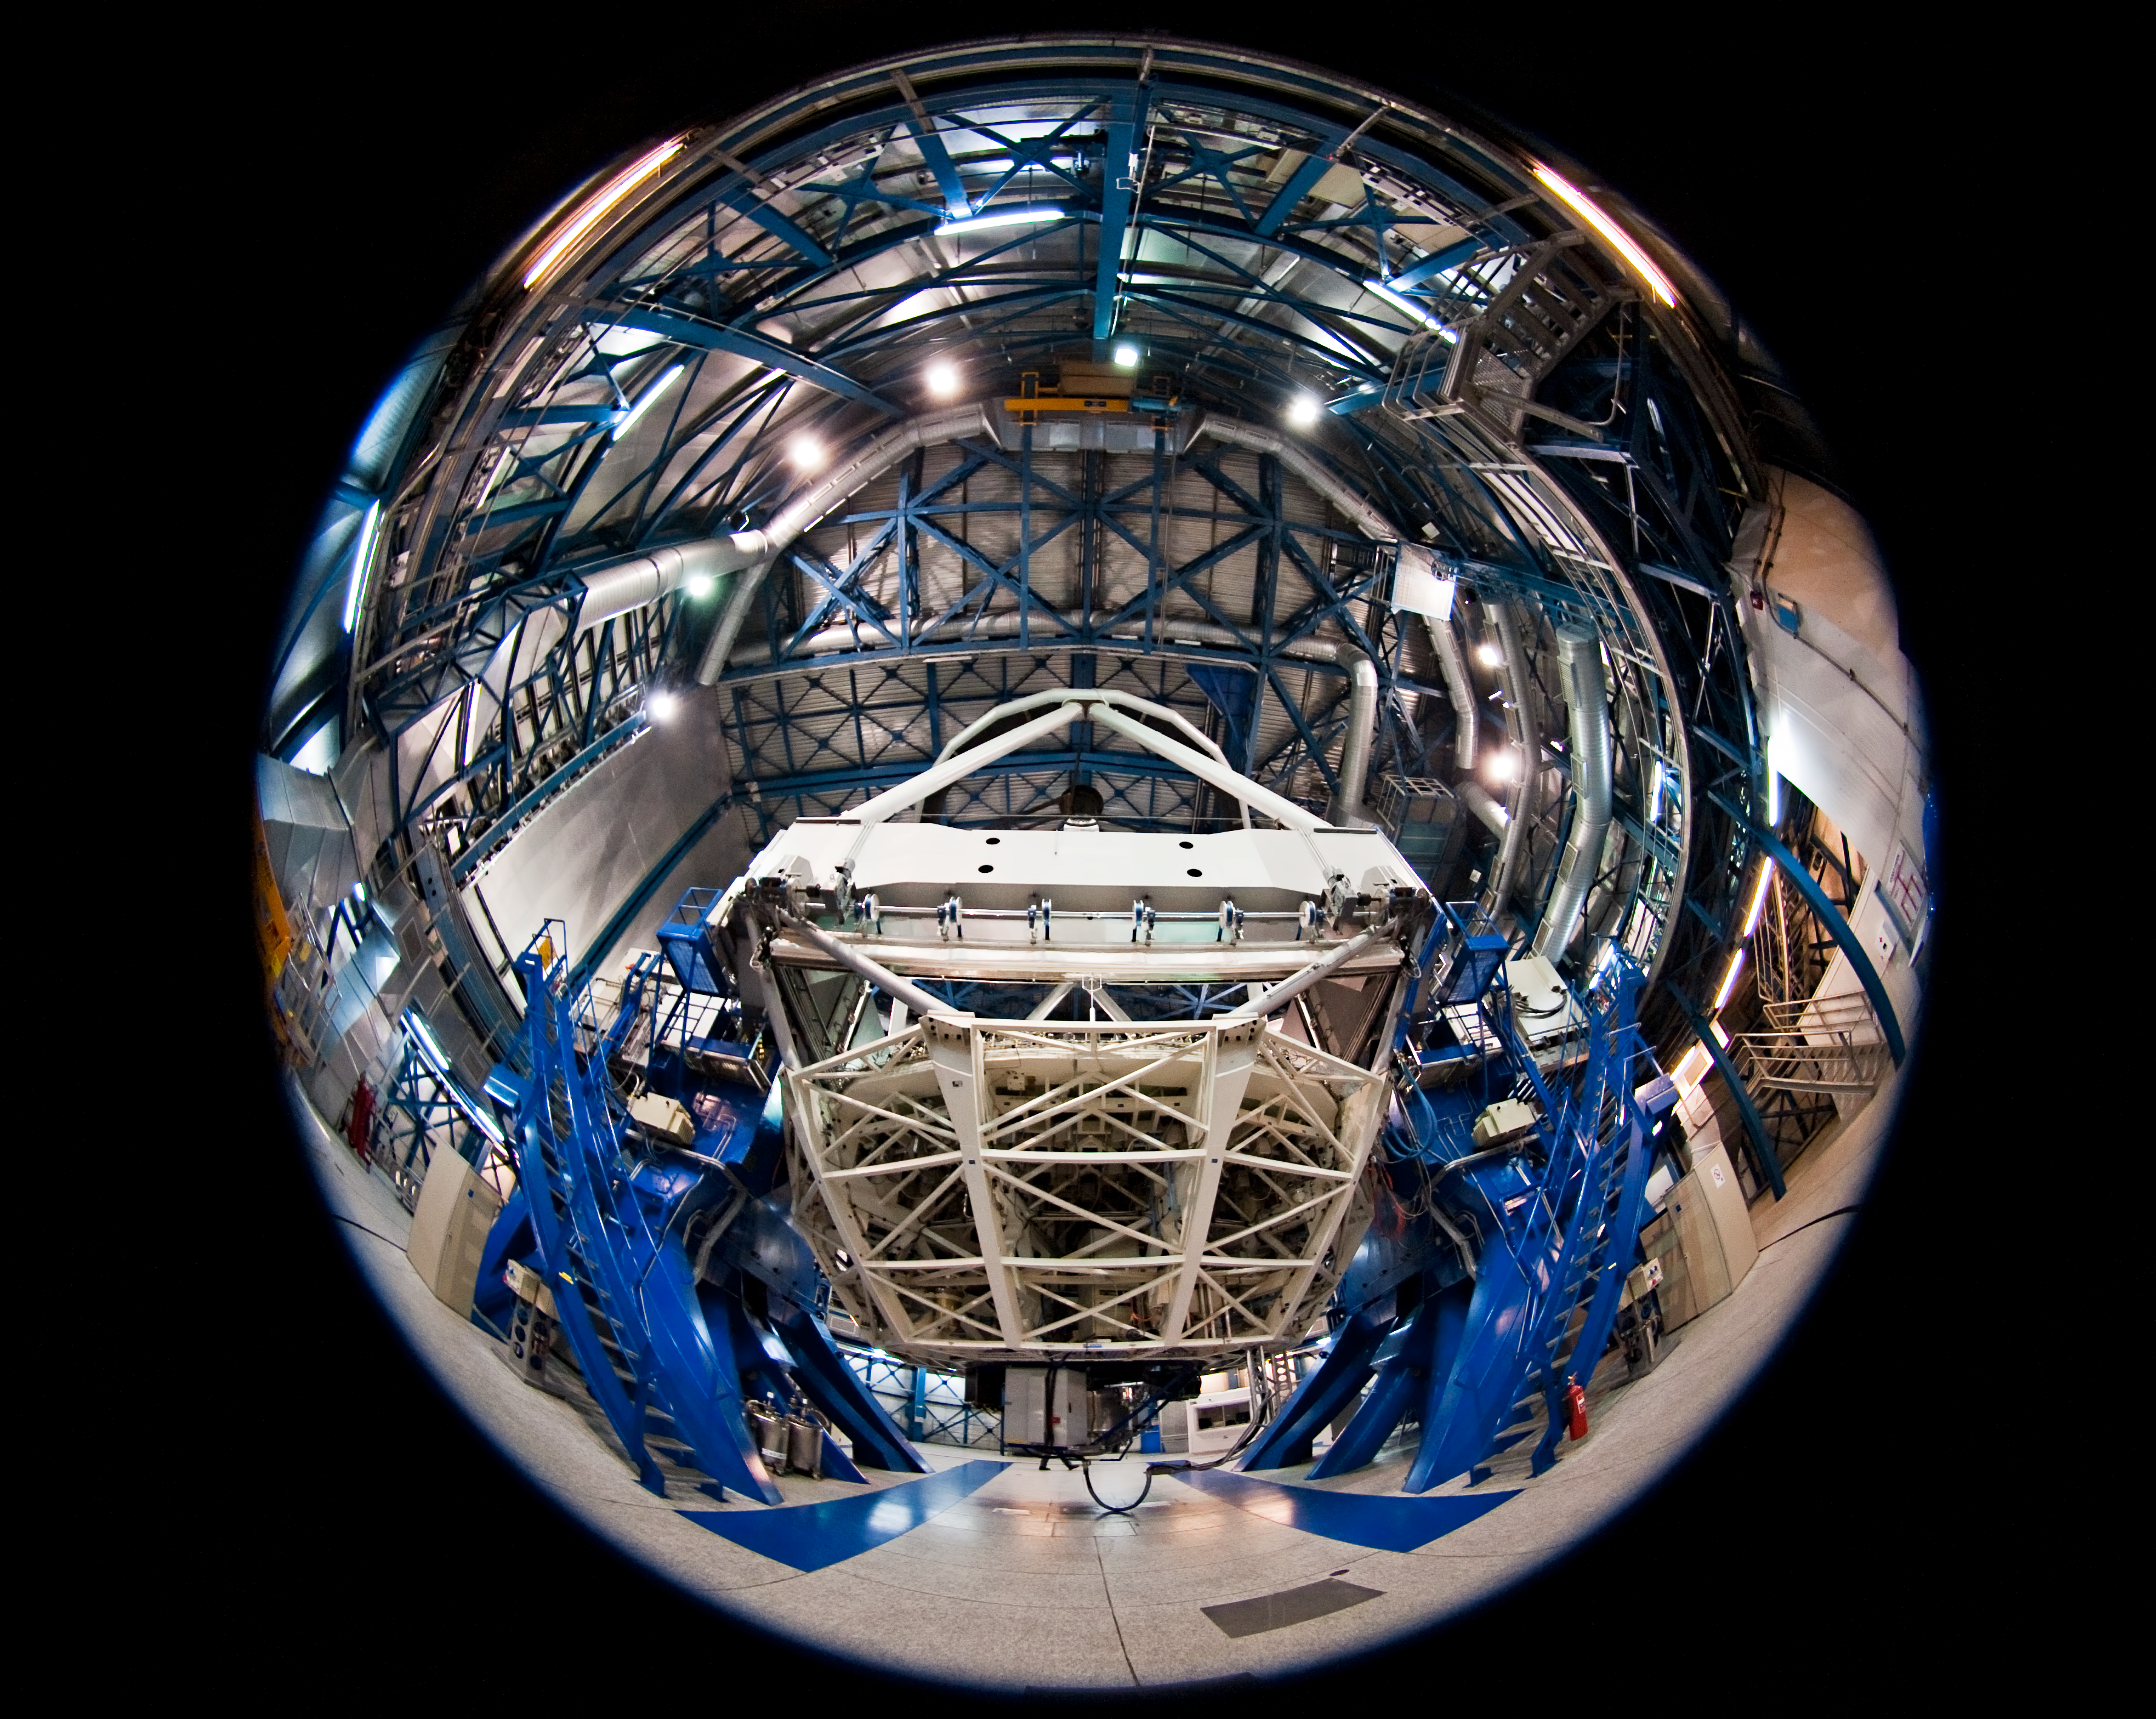

Inside the VLT Yepun Telescope

Fish-eye view of the interior of Yepun, the fourth of the VLT's 8.2-metre Unit Telescopes (UTs). The white structure visible at the centre is the cell which supports the 8.2-metre primary mirror (M1). The instrument attached below the M1 cell, at the Cassegrain focus, is a near-infrared (1–2.5 μm) integral field spectrograph, SINFONI. The four UTs of the VLT are identical in design and housed in compact, thermally controlled buildings, which rotate synchronously with the telescopes. Each UT works with two or three highly specialised instruments.

Credit: ESO/José Francisco Salgado (josefrancisco.org)